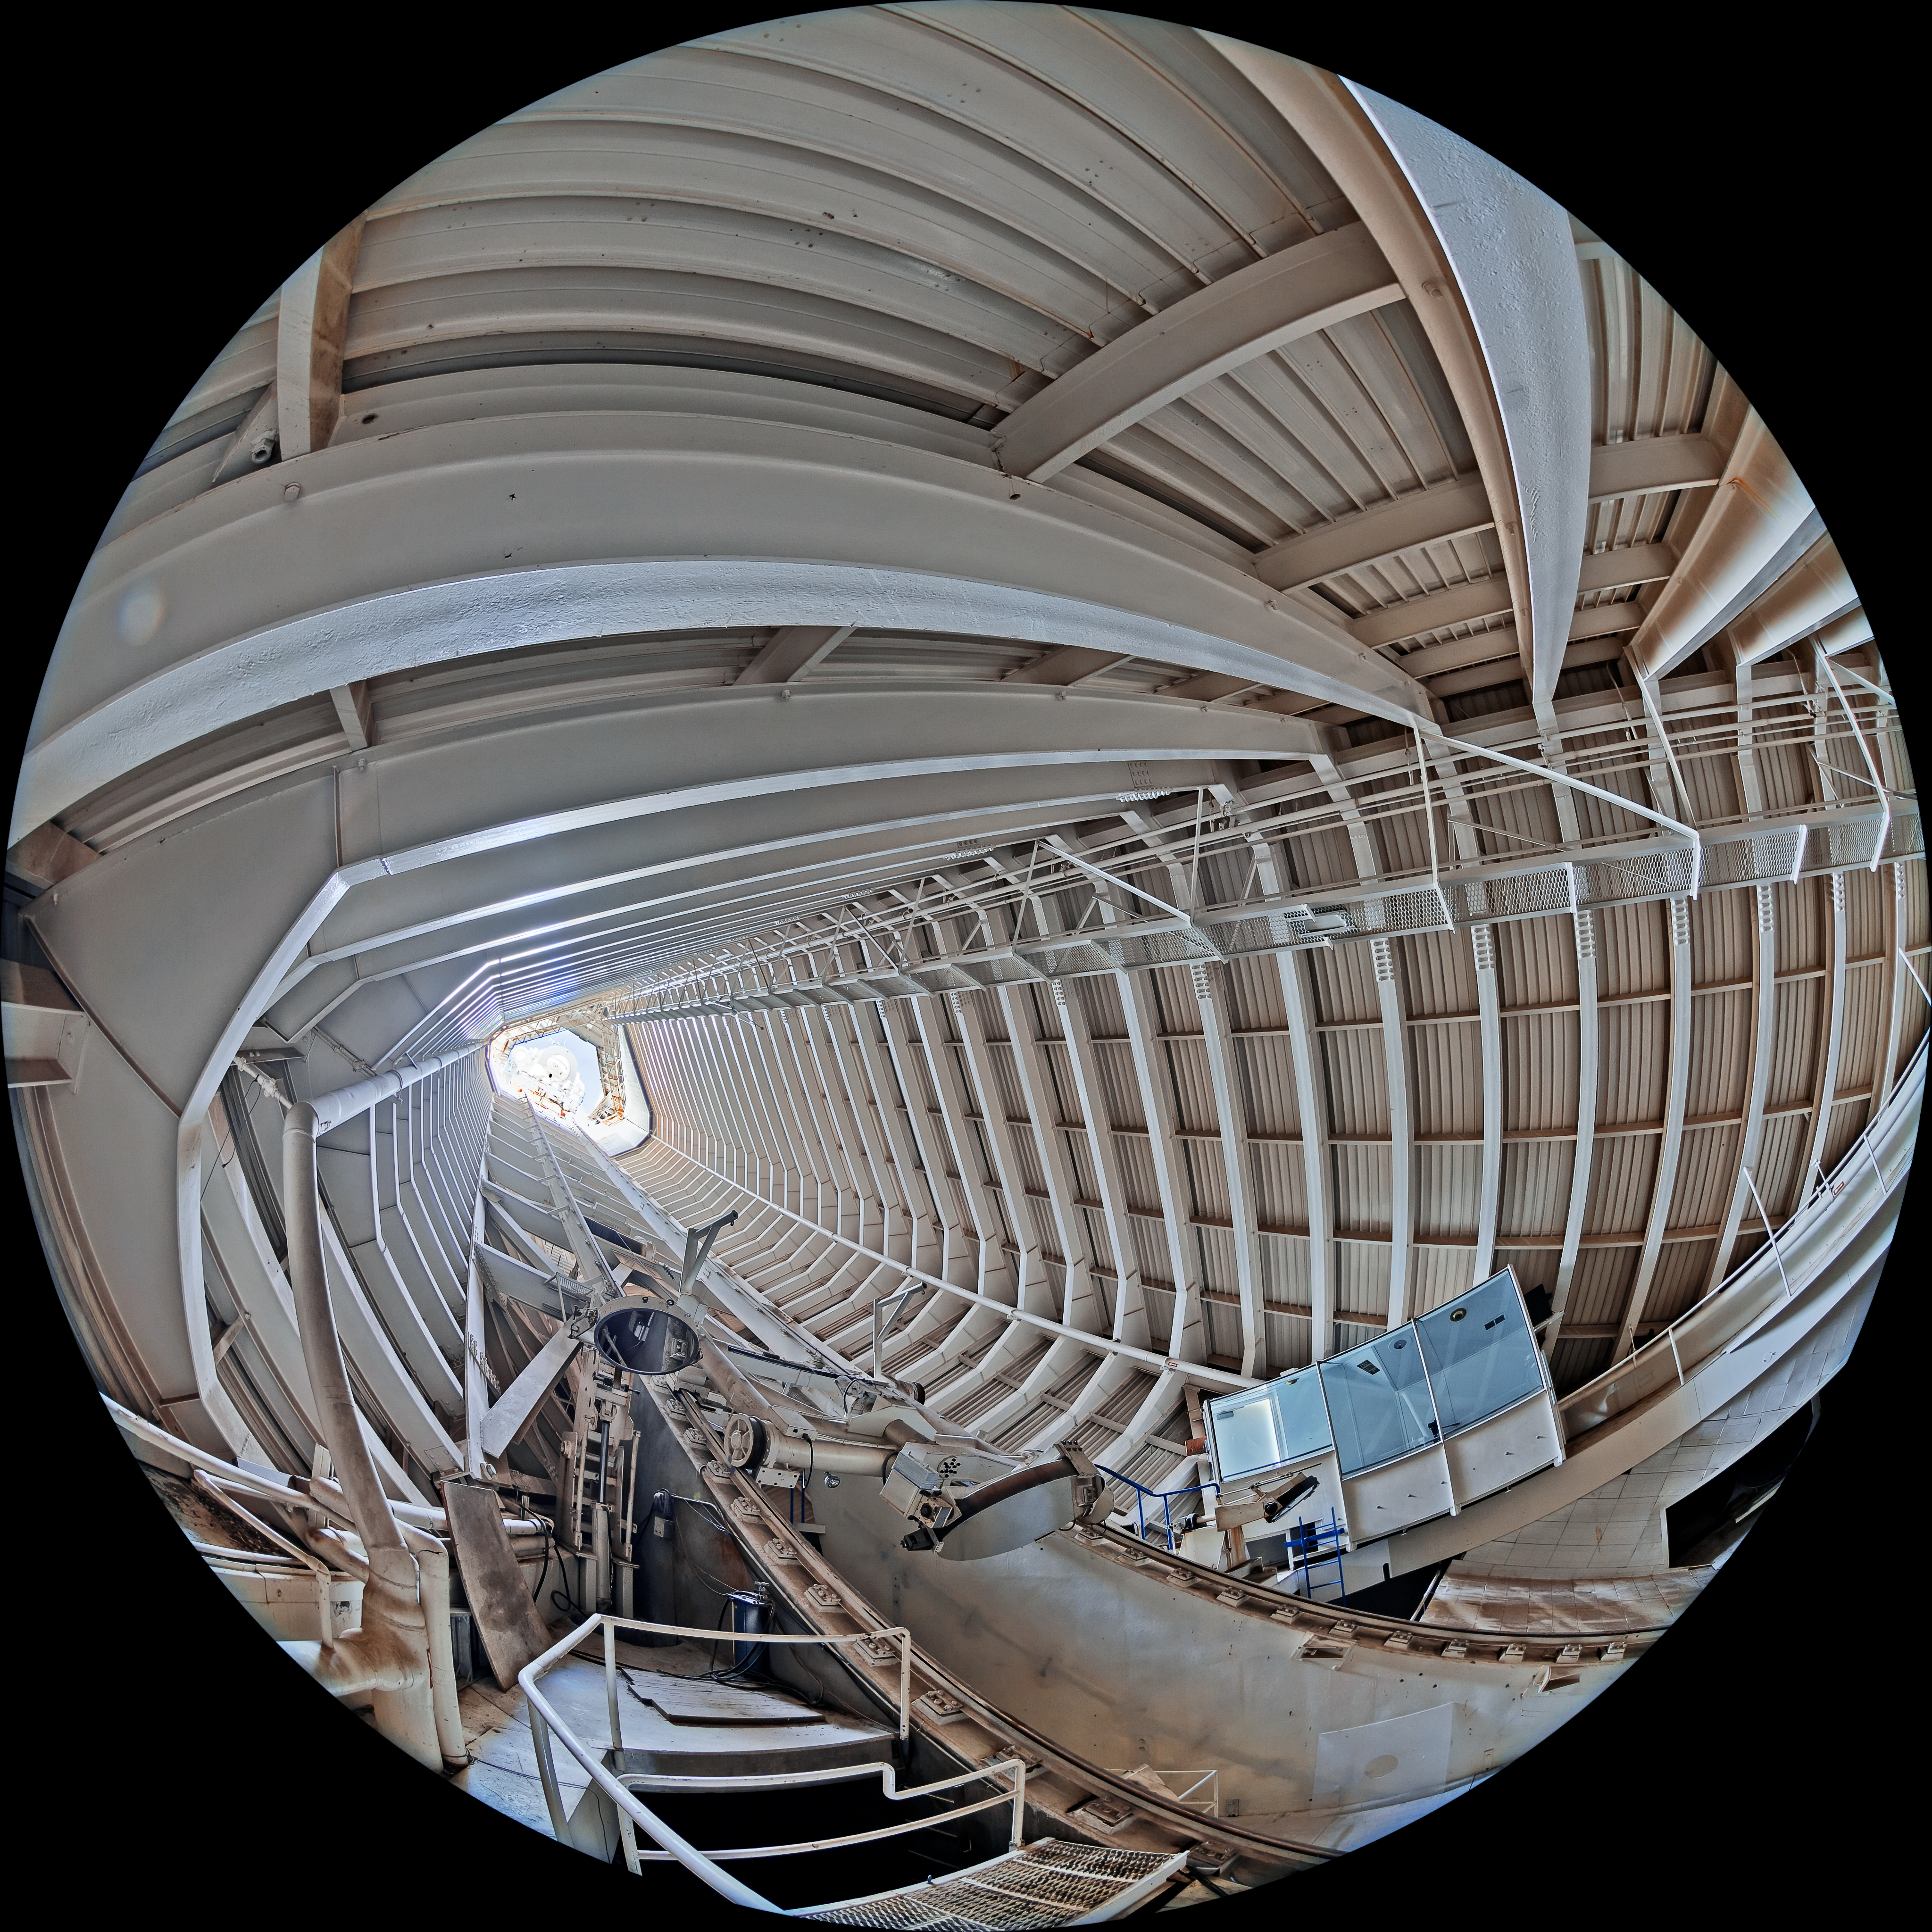

McMath-Pierce Solar Telescope Interior

The interior of the shaft leading down to the primary mirrors of the McMath-Pierce Solar Telescope located at Kitt Peak National Observatory (KPNO), a Program of NSF NOIRLab.

Credit: KPNO/NOIRLab/NSF/AURA/T. Matsopoulos